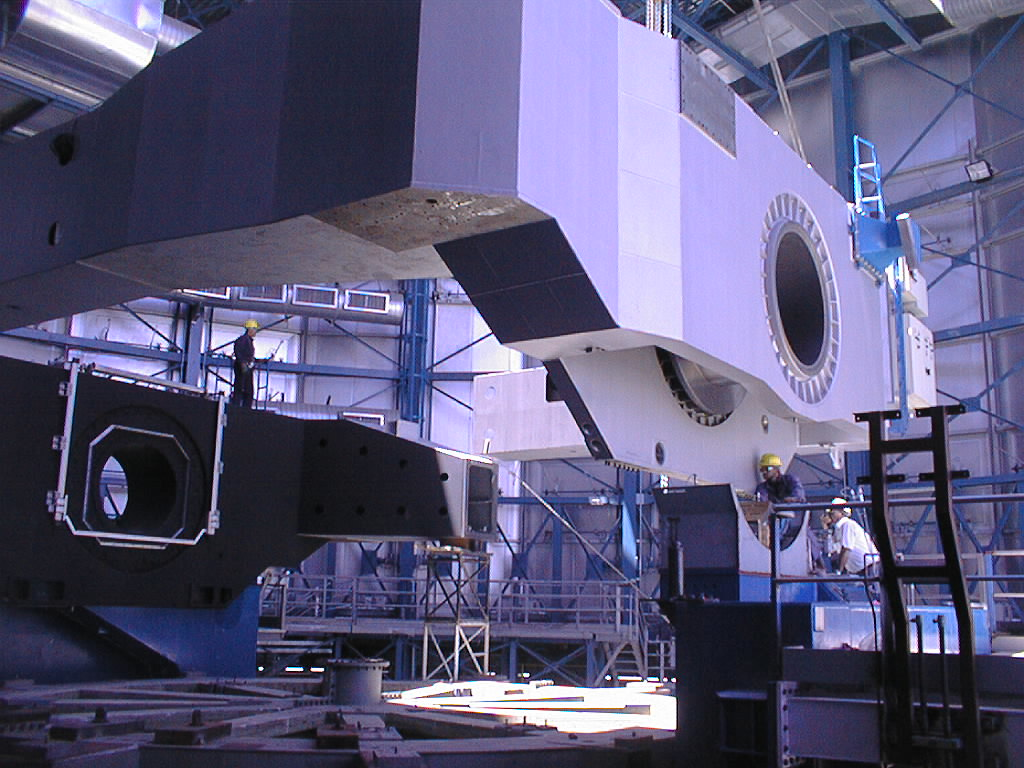

Installation of the VLT UT3 centrepiece

The heavy part of the UT3 centrepiece is swung into position. (Photo obtained on December 14, 1998).

Credit: ESO